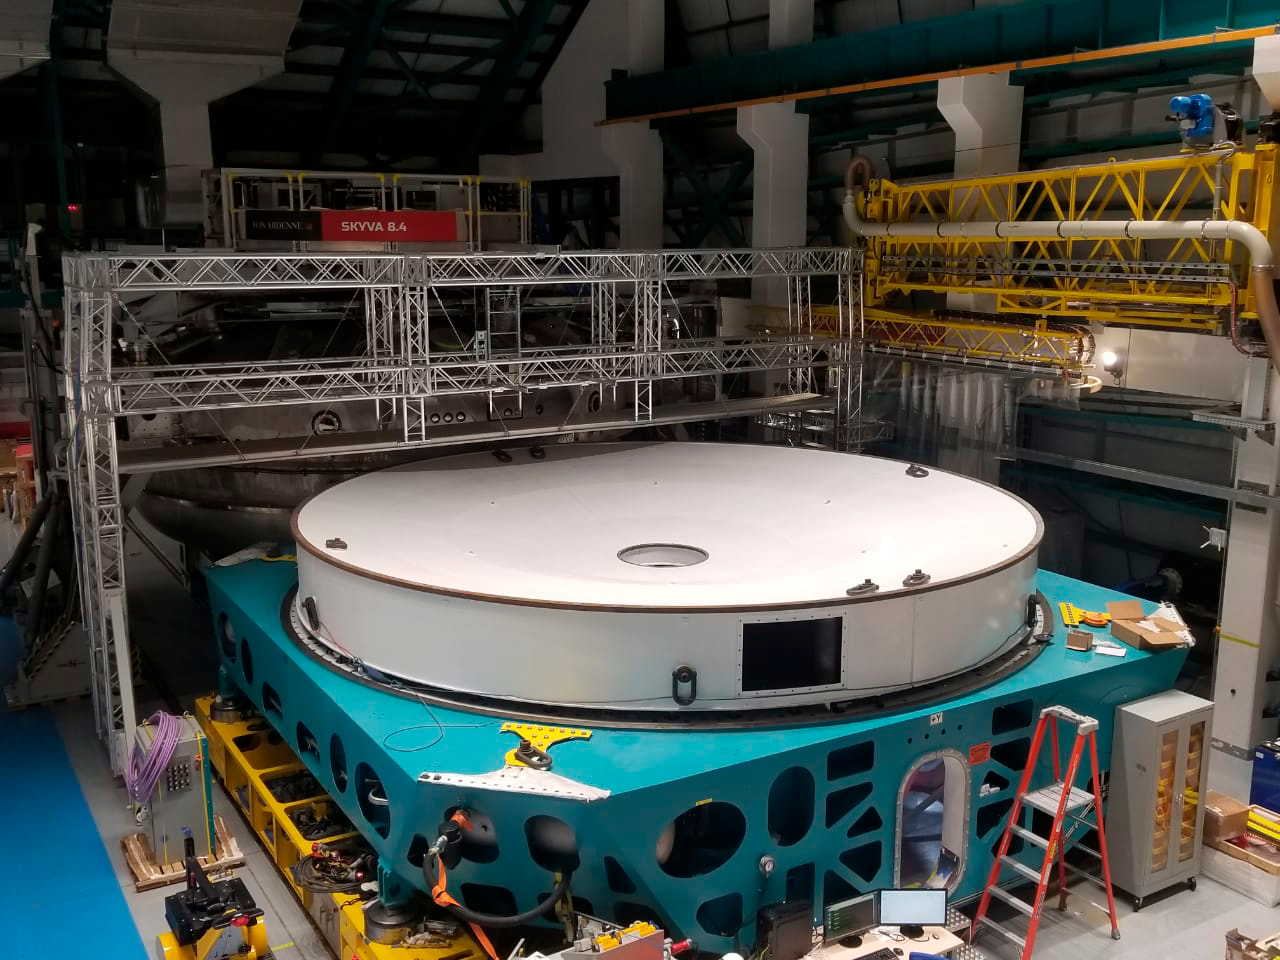

Lifting the M1M2 mirror surrogate

The LSST Primary/Tertiary Mirror (M1M3) cell assembly has been successfully integrated with the M1M3 mirror surrogate inside the LSST summit facility building. On October 10th, the mirror surrogate was lifted off the cell’s static supports with the system of hardpoints and pneumatic actuators that will support the weight of the mirror during telescope operations. Many LSST team members in Tucson, La Serena, and Cerro Pachon contributed to this exciting milestone!

Credit: Rubin Observatory/NSF/AURA